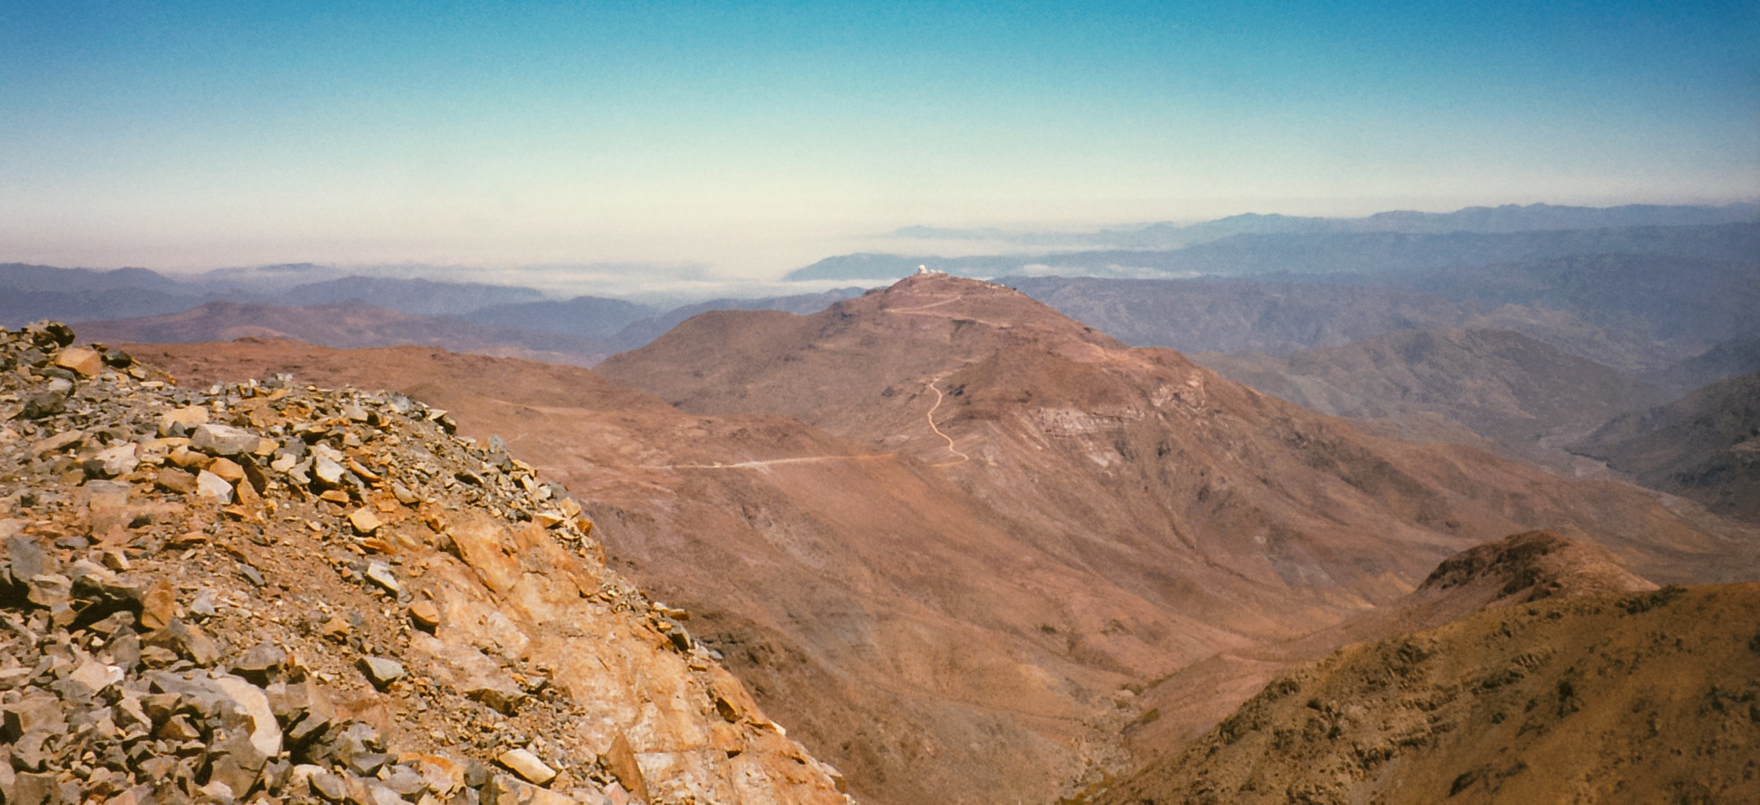

Gemini South Construction

Early construction of the Gemini South telescope in 1995 on Cerro Pachón.

Credit: International Gemini Observatory/NOIRLab/NSF/AURA